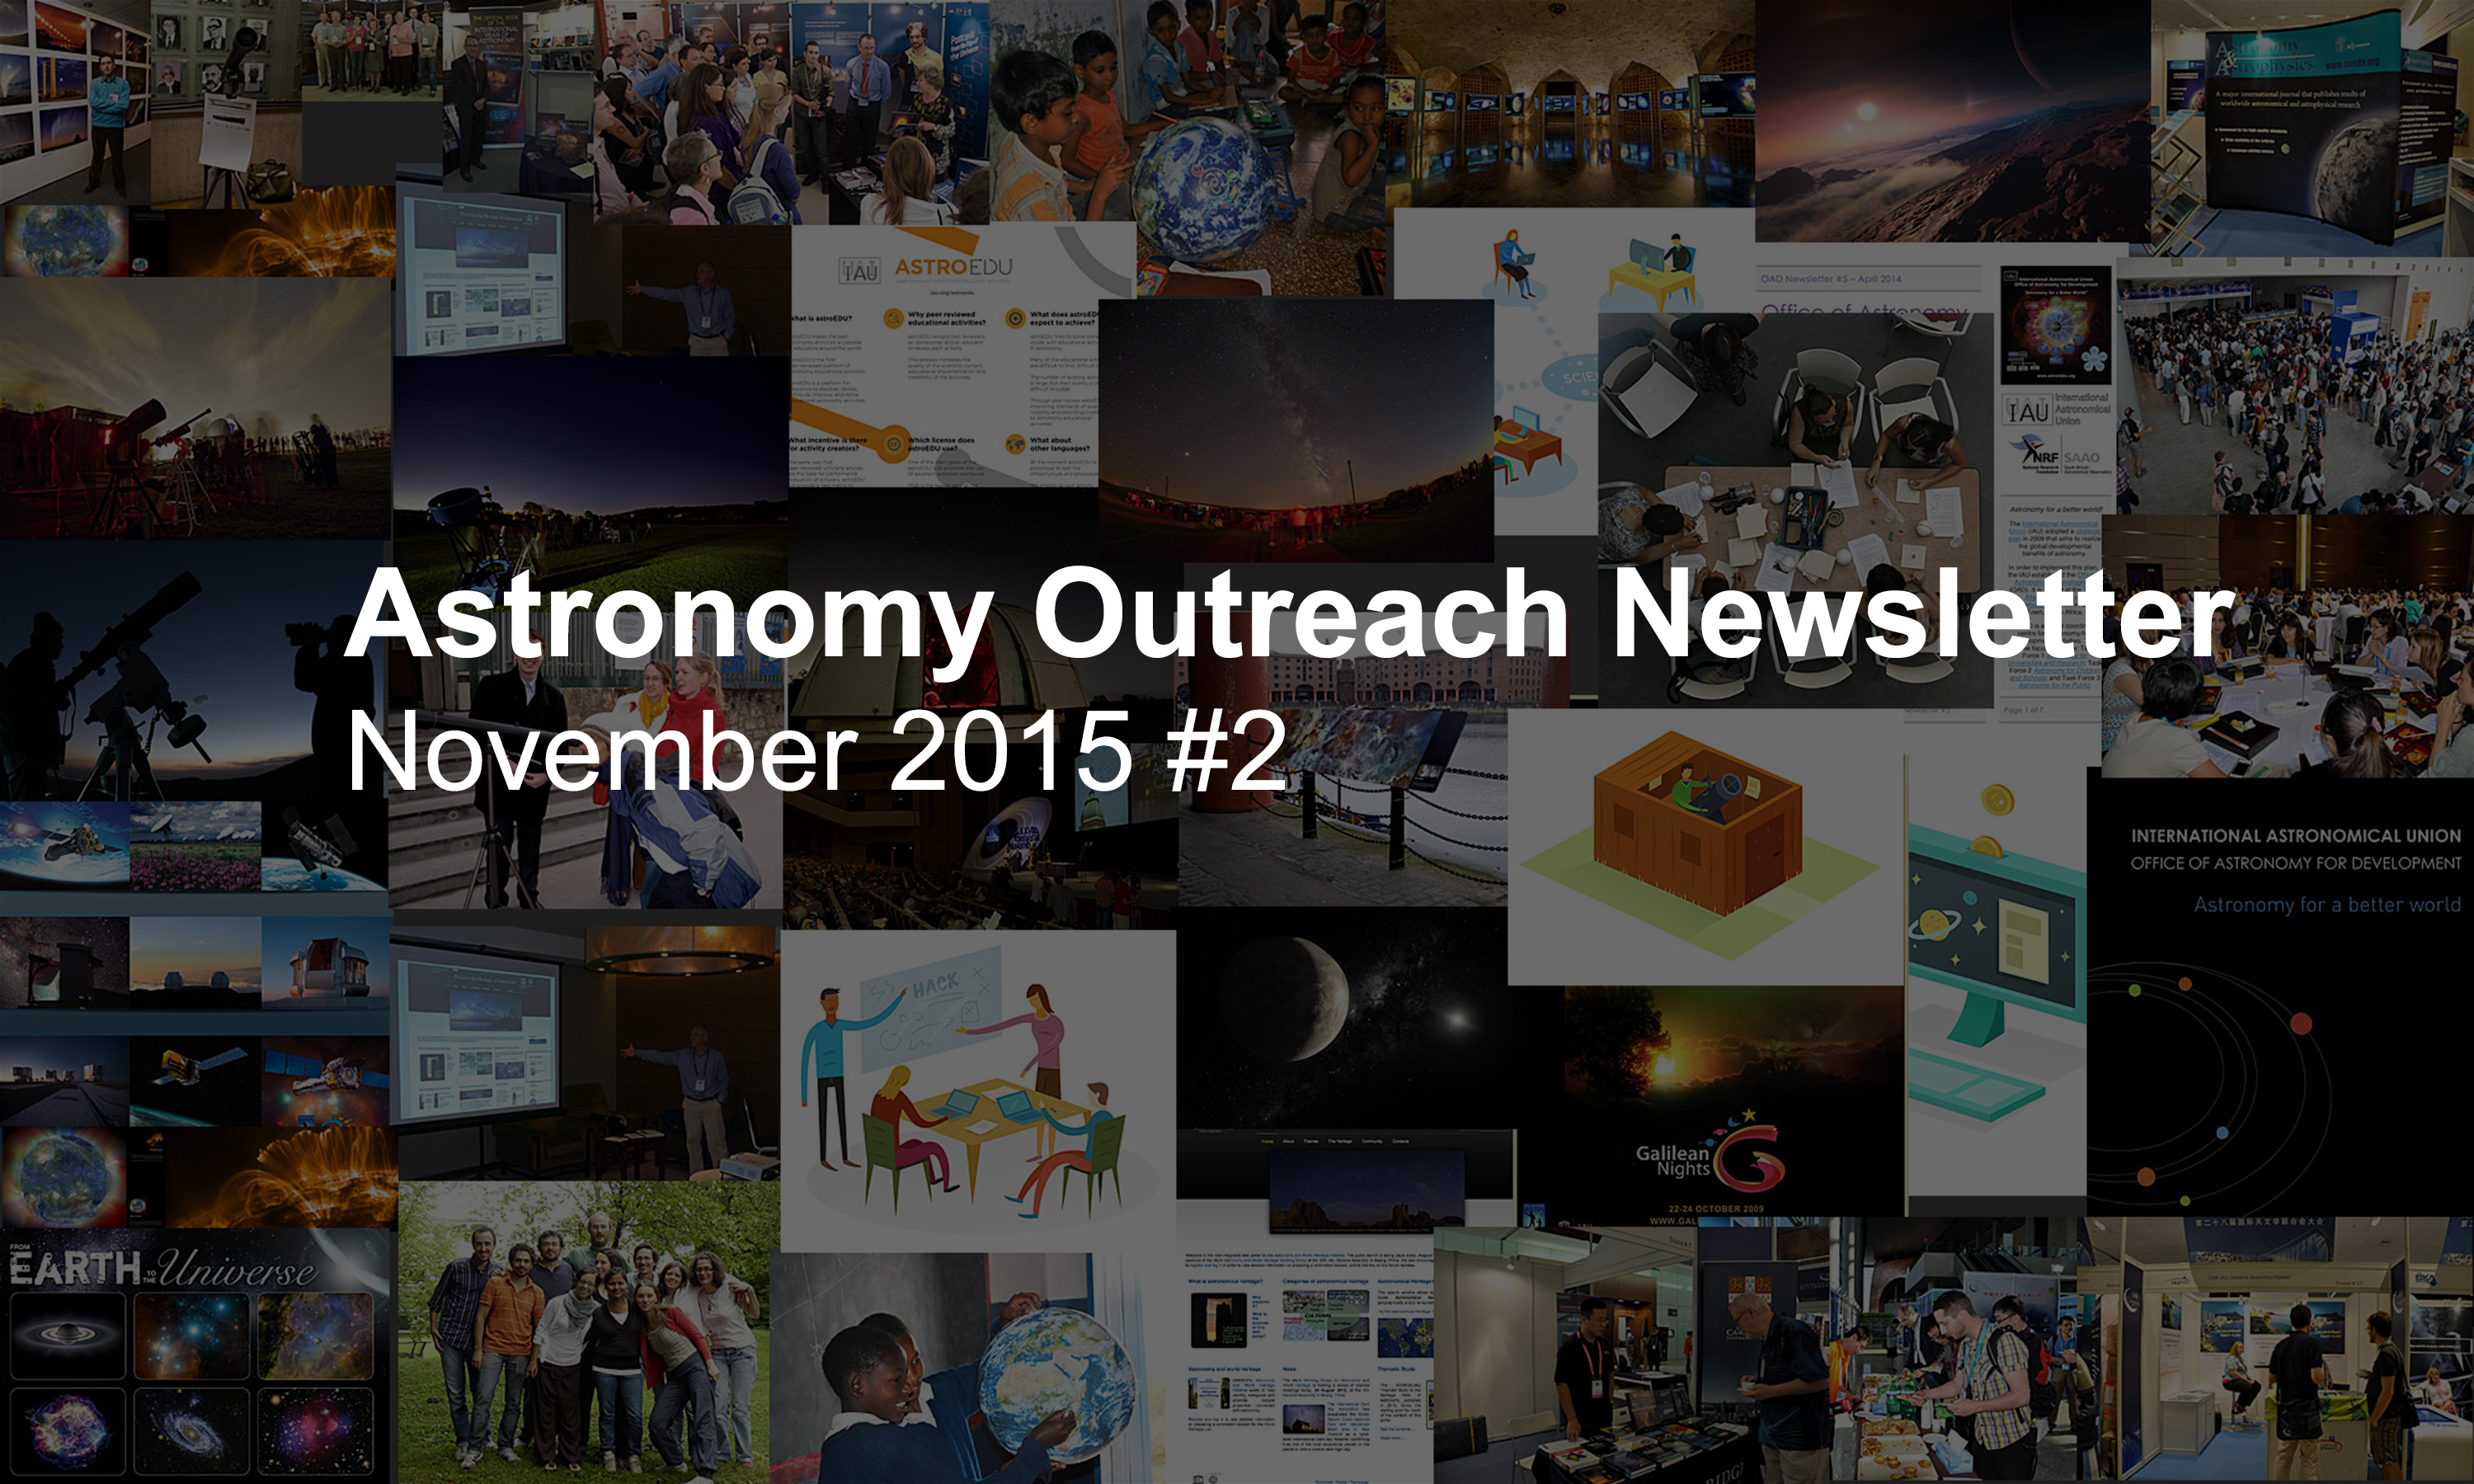

Astronomy Outreach Newsletter #17 (November 2015 #2)

IAU Astronomy Outreach Newsletter #17 2015 (November 2015 #2)

Credit: IAU